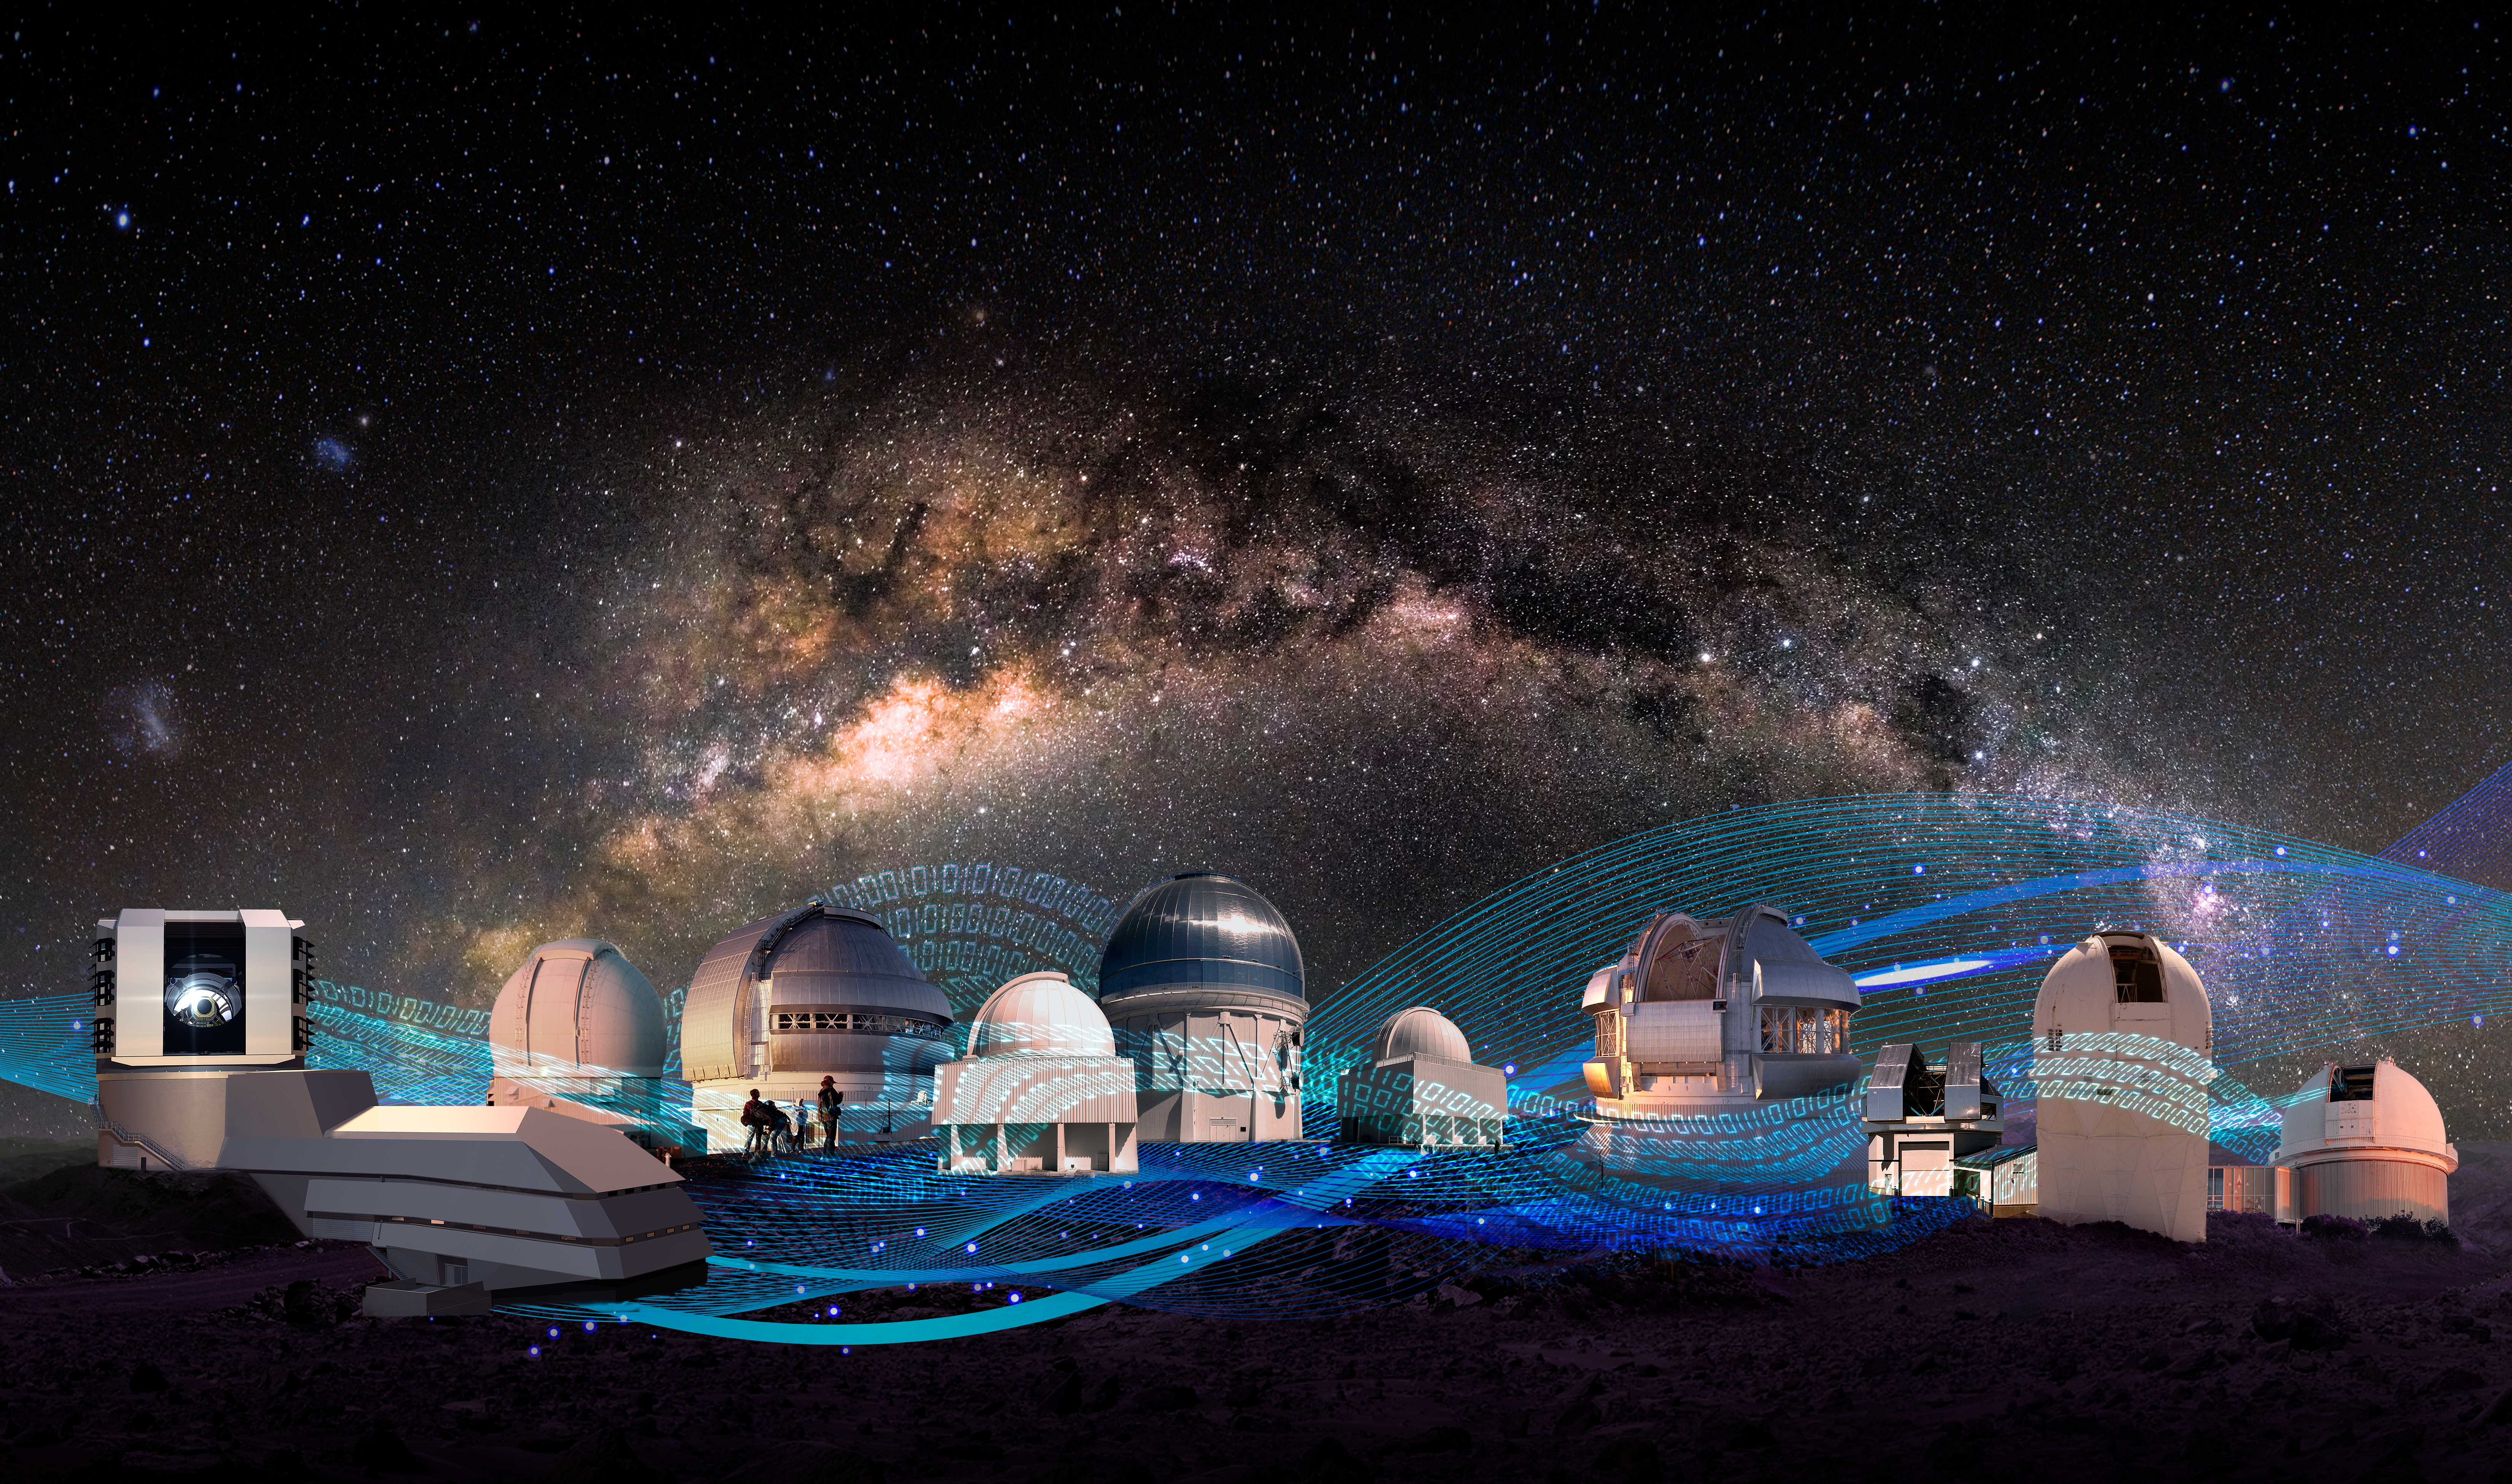

Telescopes from the five programs (no annotations)

Part of the Foundational Diagrams collection.

Credit: NOIRLab/NSF/AURA/P. Marenfeld